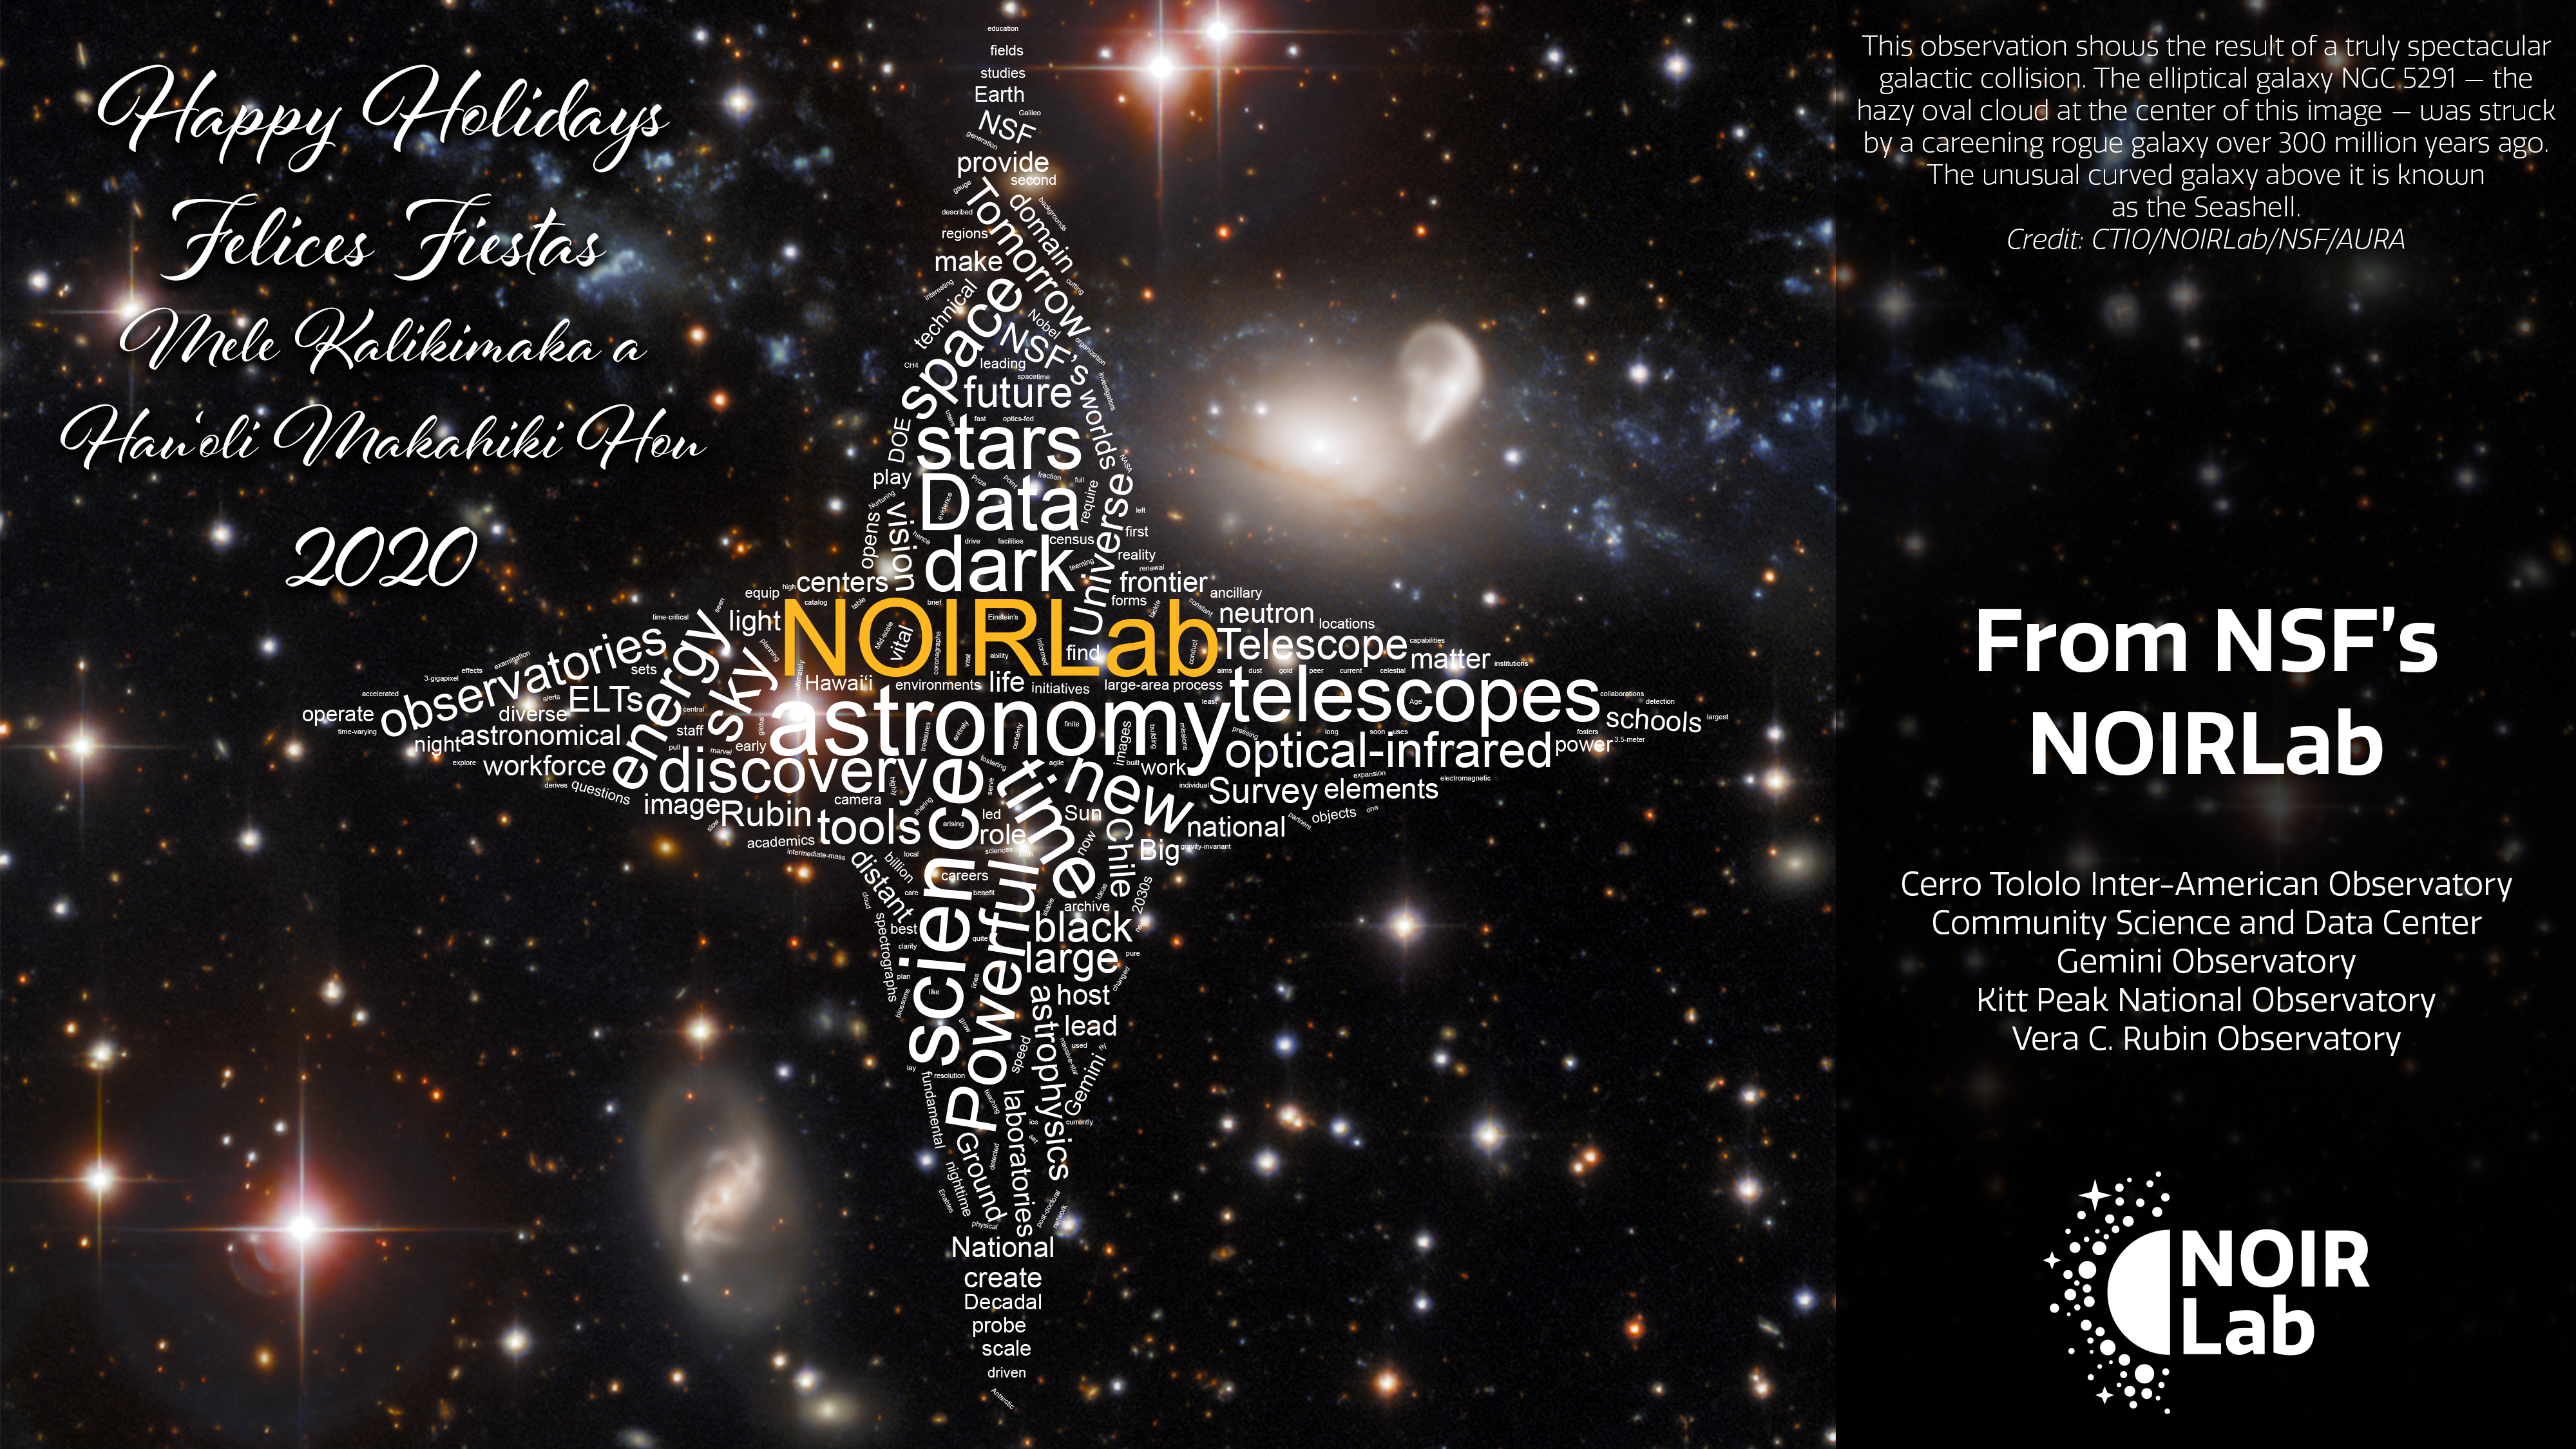

Happy Holidays 2020

In a year like no other, we wish you the best this holiday season and a prosperous, peaceful 2021!

This observation from the SMARTS 0.9-meter Telescope at Cerro Tololo Inter-American Observatory shows the result of a truly spectacular galactic collision. The elliptical galaxy NGC 5291 — the hazy oval cloud at the center of this image — was struck by a careening rogue galaxy over 300 million years ago. The aftermath of this cataclysmic collision is a ring of galactic debris — visible as the tenuous luminous clouds spreading left and right from the golden oval of NGC 5291. This image also shows more gentle galactic interactions — NGC 5291 is interacting sedately with the unusually curved galaxy to the right of it, which is known as the Seashell.

From all of us to all of you.

Credit: CTIO/NOIRLab/NSF/AURA